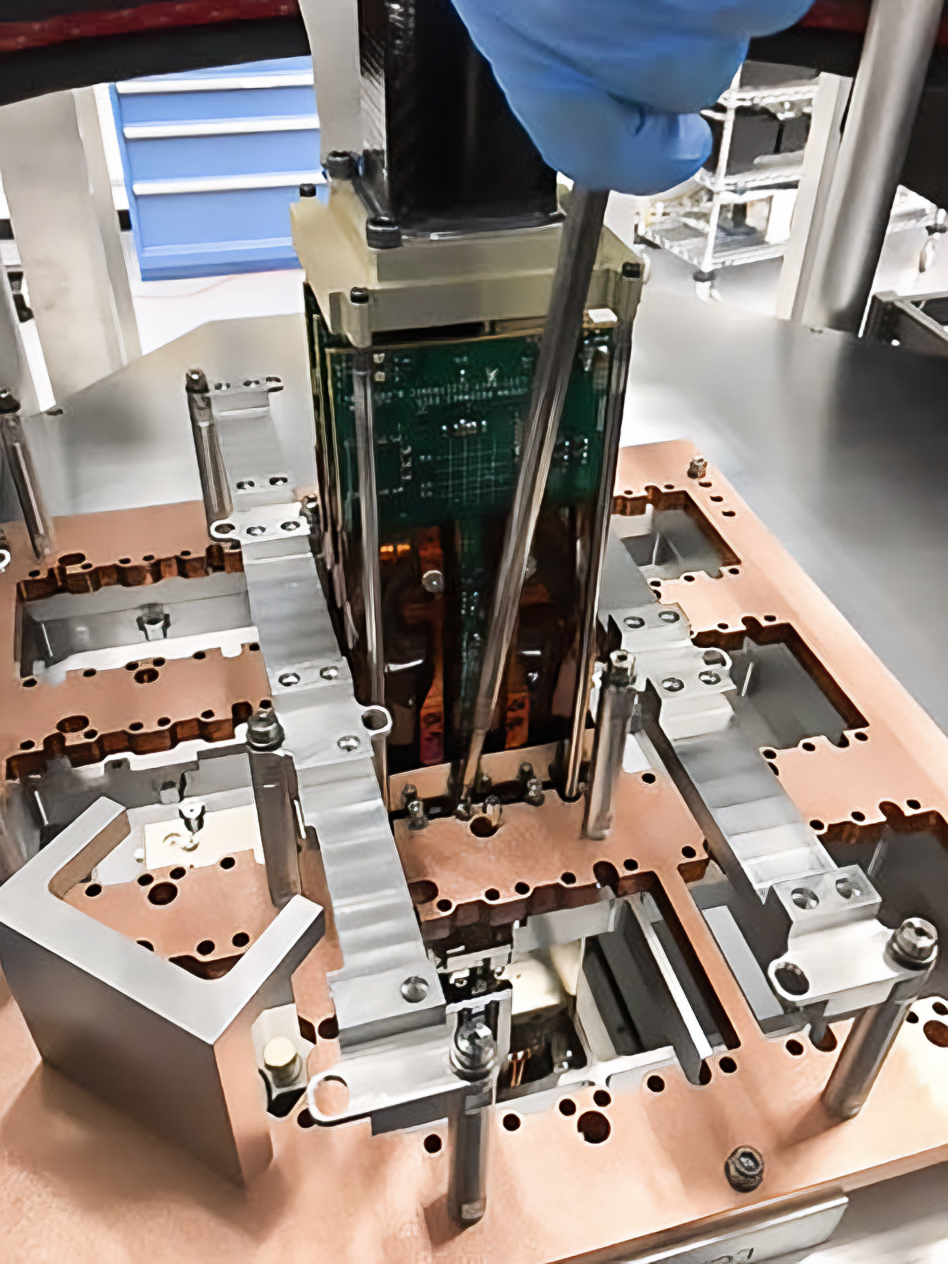

Vera C. Rubin Observatory LSST Camera Focal Plane Build 033

Testing the process of installing RTMs into the cryostat using a mechanical RTM and prototype cryostat assembly. These mechanical prototypes have all of the same features and most of the same tolerances as the real RTMs and cryostat assembly, but use metallic components in place of the CeSic (carbon fiber reinforced silicon carbide) and non-functional CCD sensors.

Credit: Travis Lange/SLAC National Accelerator Laboratory